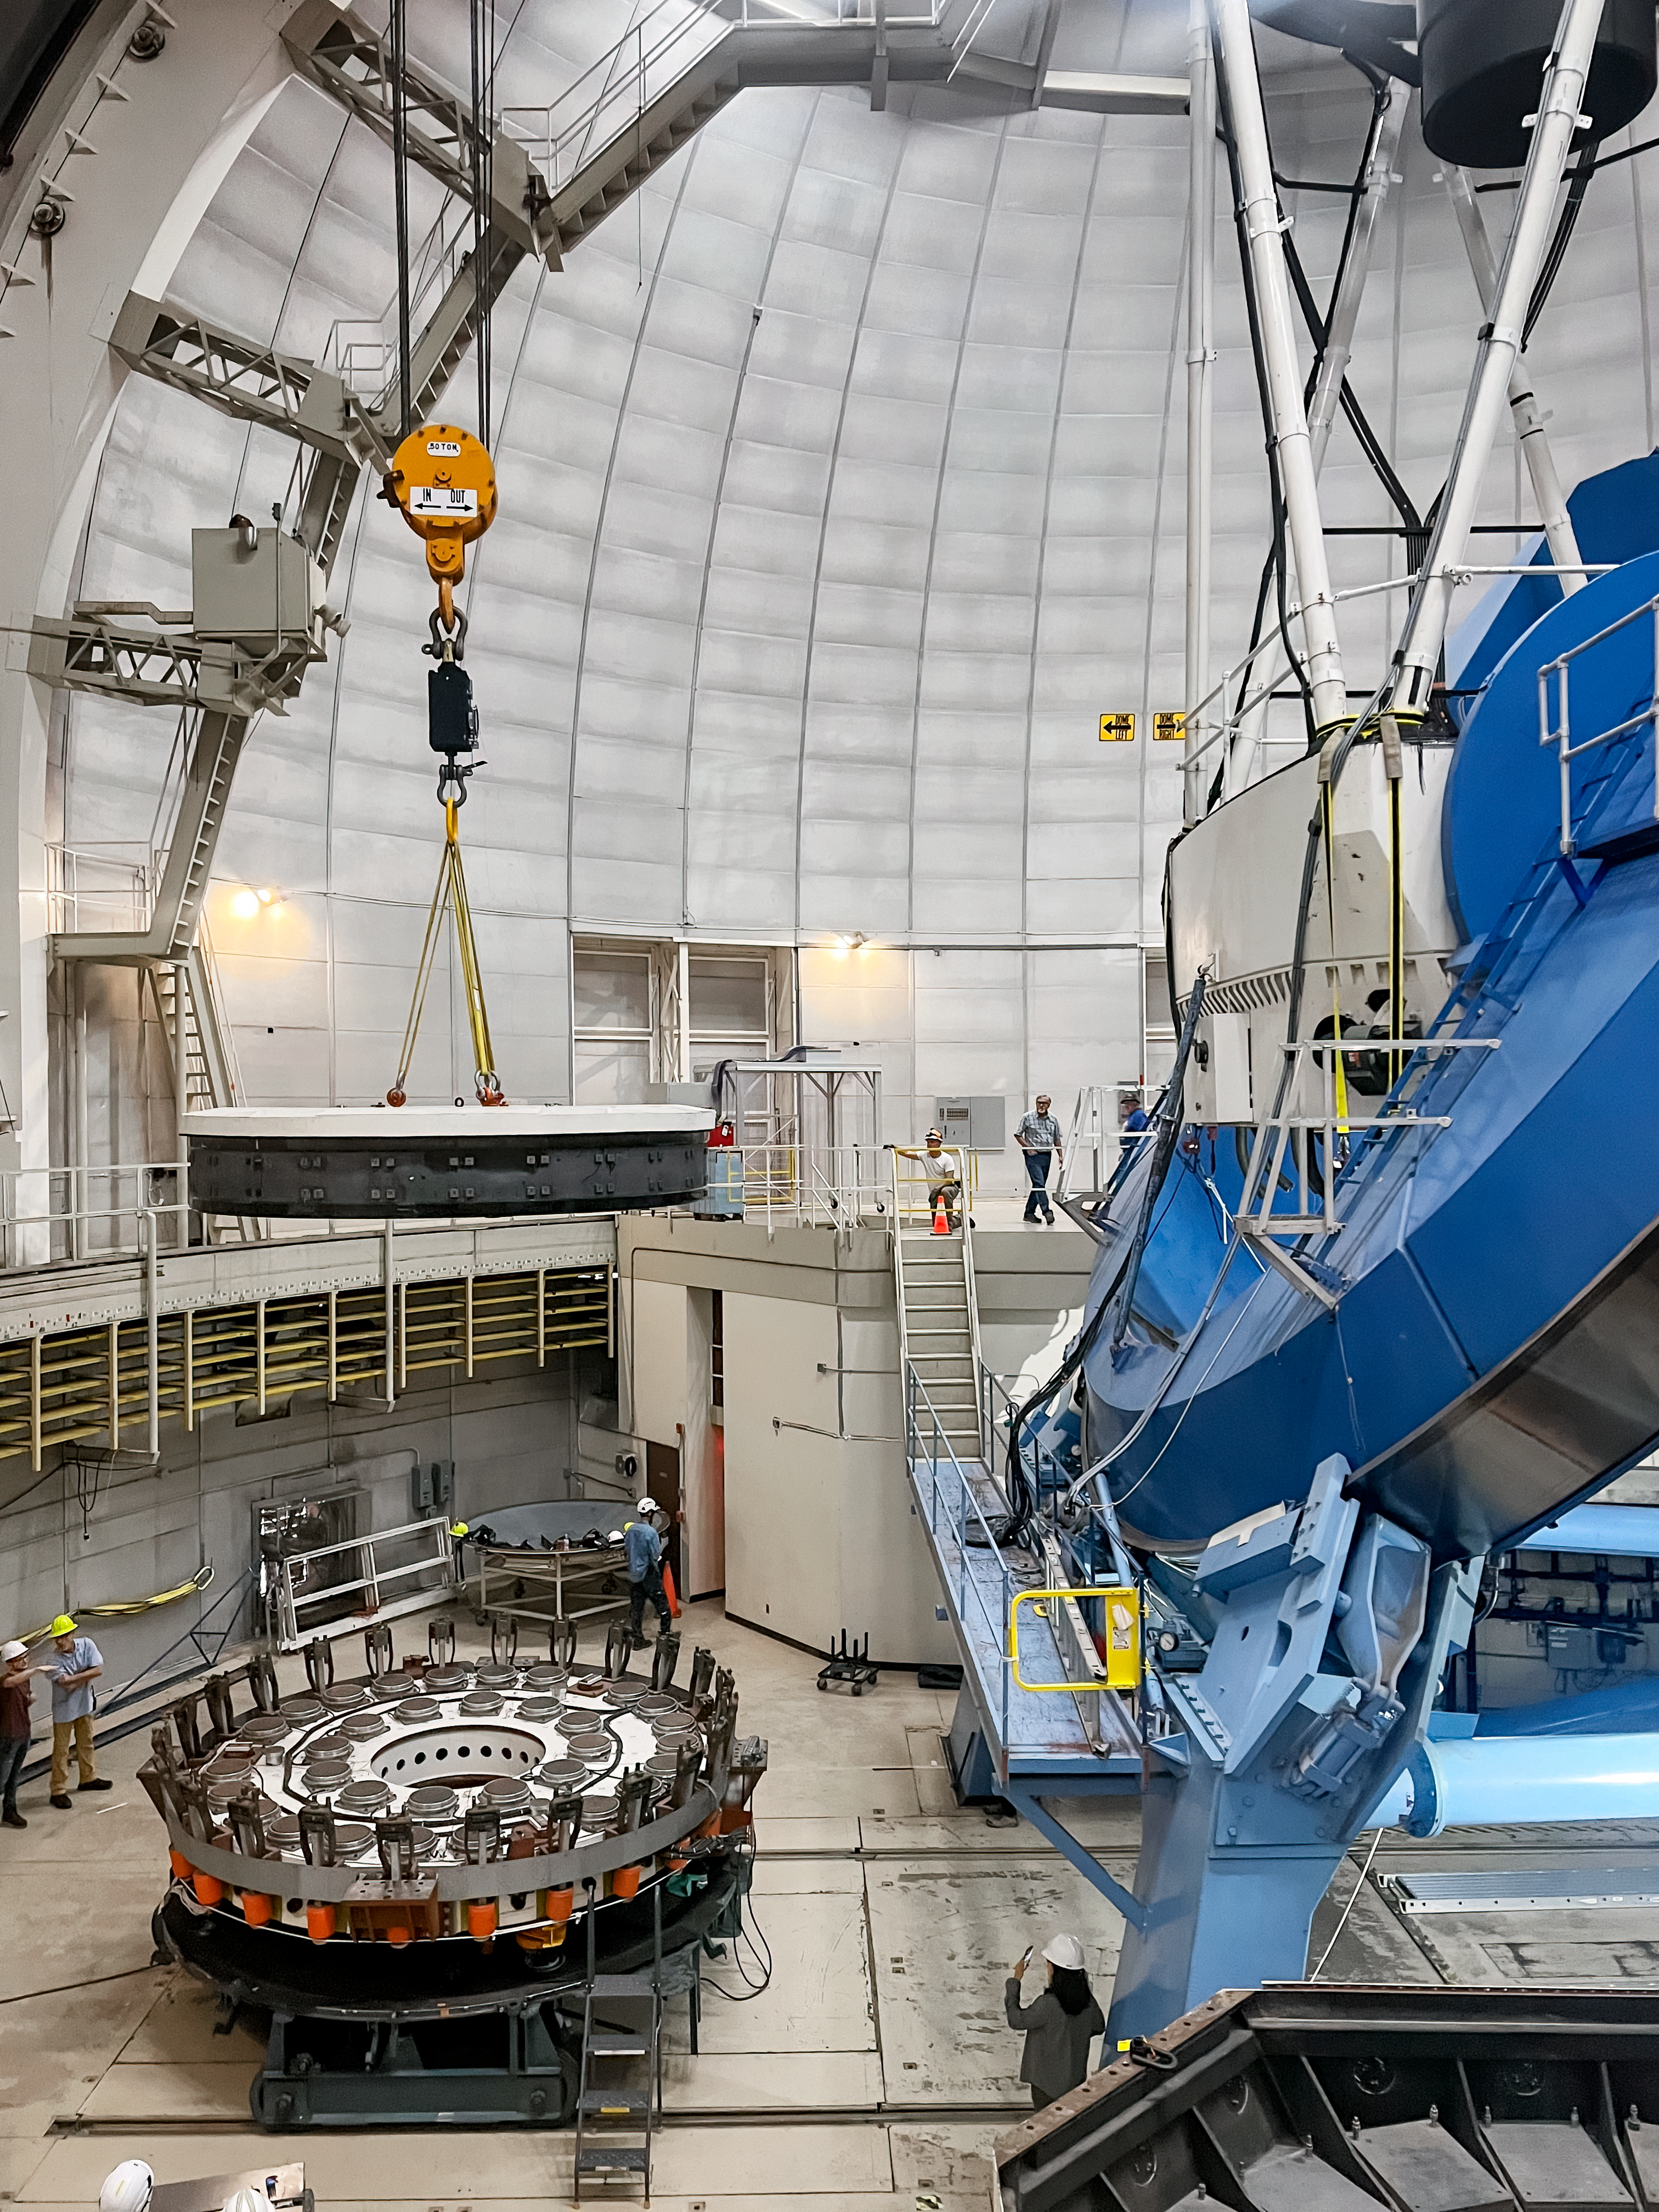

Nicholas U. Mayall Mirror Recoating

The Nicholas U. Mayall 4-meter Telescope's primary Mirror hanging on the lifting fixture, being positioned over the mirror cell, in preparation for installation into the mirror cell.

Credit: KPNO/NOIRLab/NSF/AURA/M. Edwards